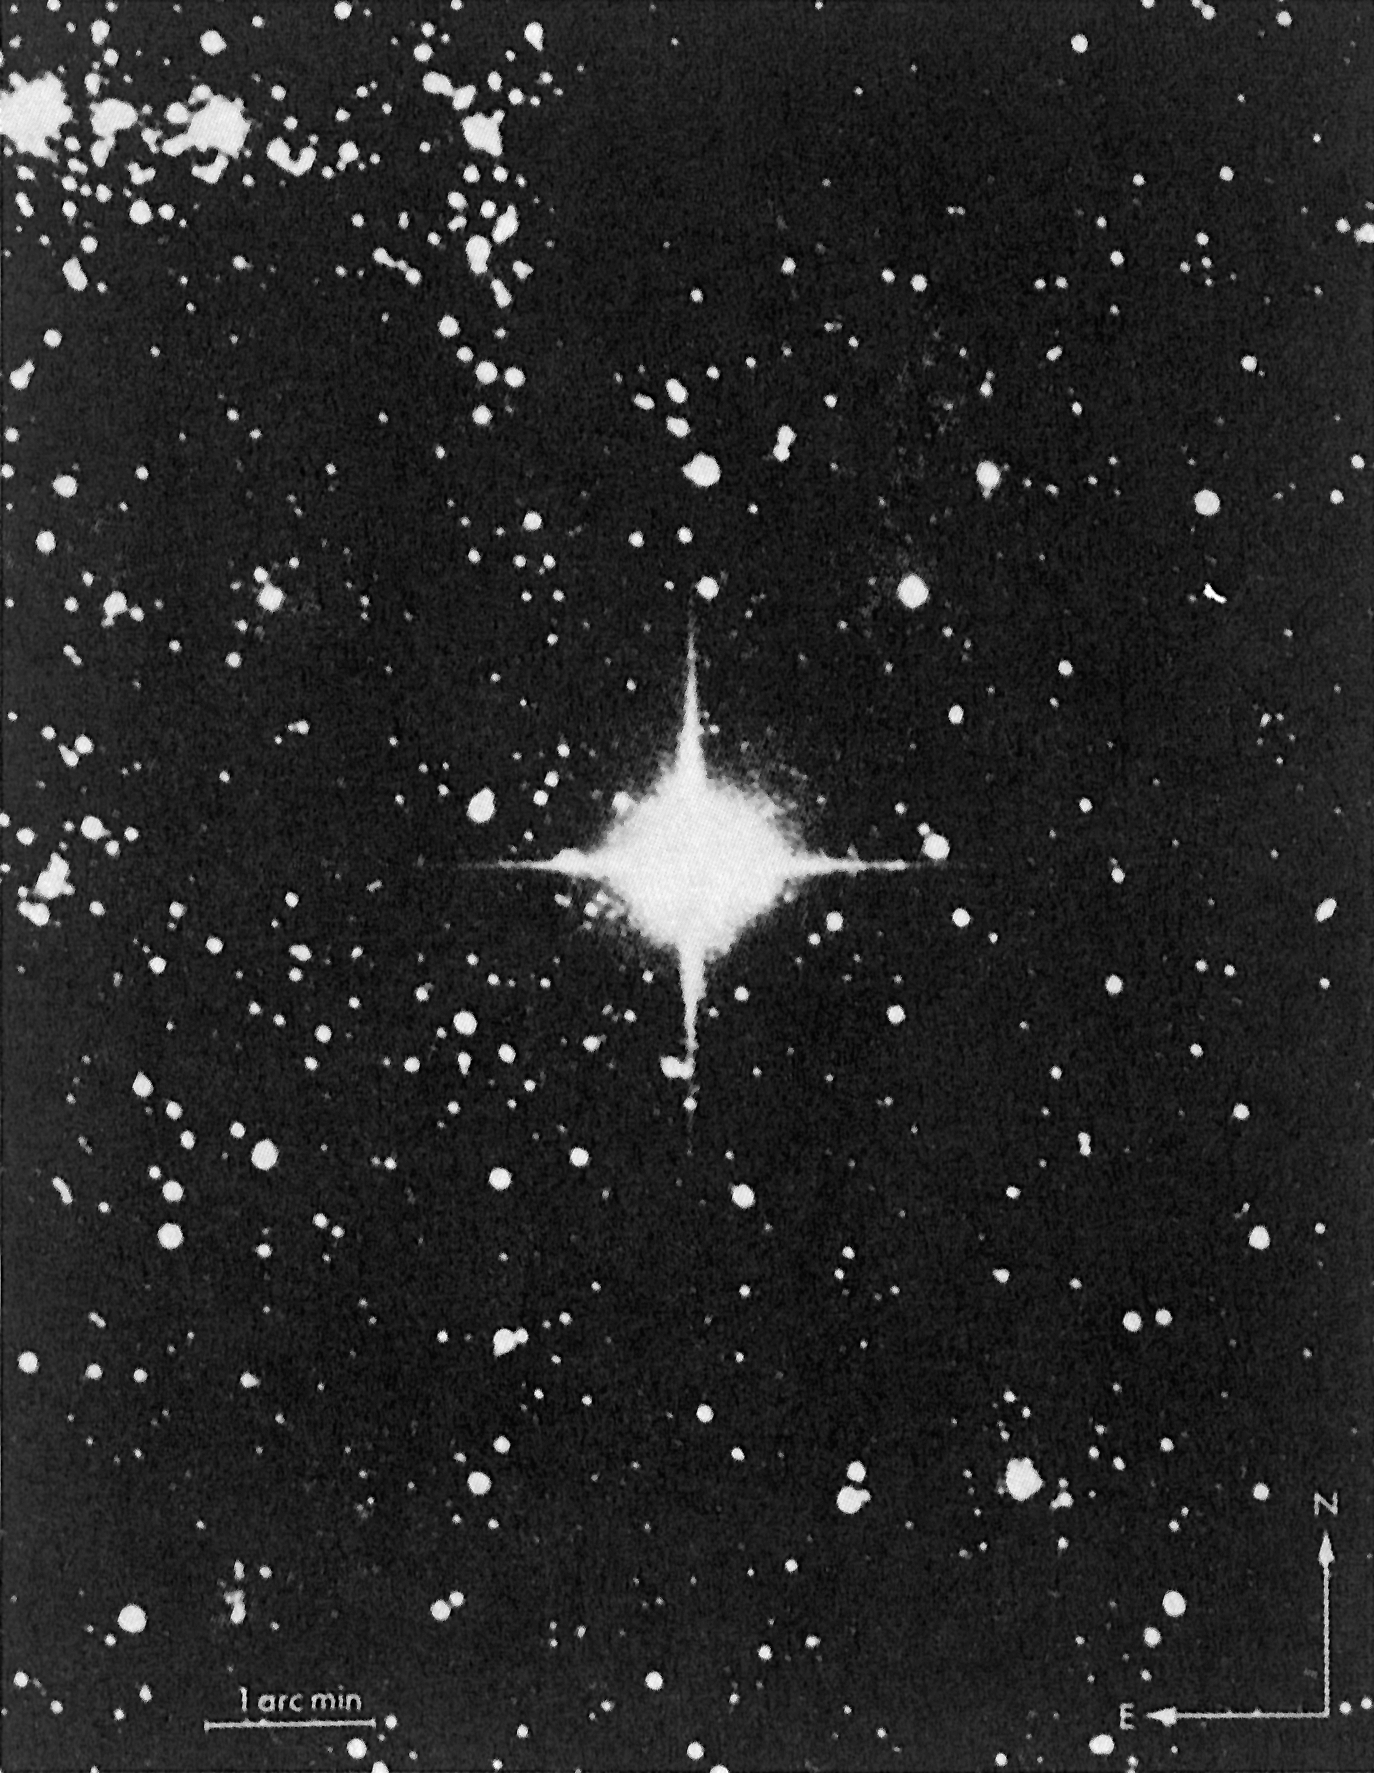

Bright supernova in the LMC

This photo of the bright supernova in the LMC was obtained with the ESO 1m Schmidt telescope on February 26 at 01:25 UT. On this date, the supernova had reached visual magnitude 4.4. The photo should be compared with the ultraviolet photo showing the supernova progenitor which was taken with the same telescope in 1977. The enormous increase in brightness, around 2000 times, is evident. The background nebulosity emits strongly in the ultraviolet and is therefore better visible on the ultraviolet photo. Otherwise more or less the same stars are seen on both photos.

Credit: ESO